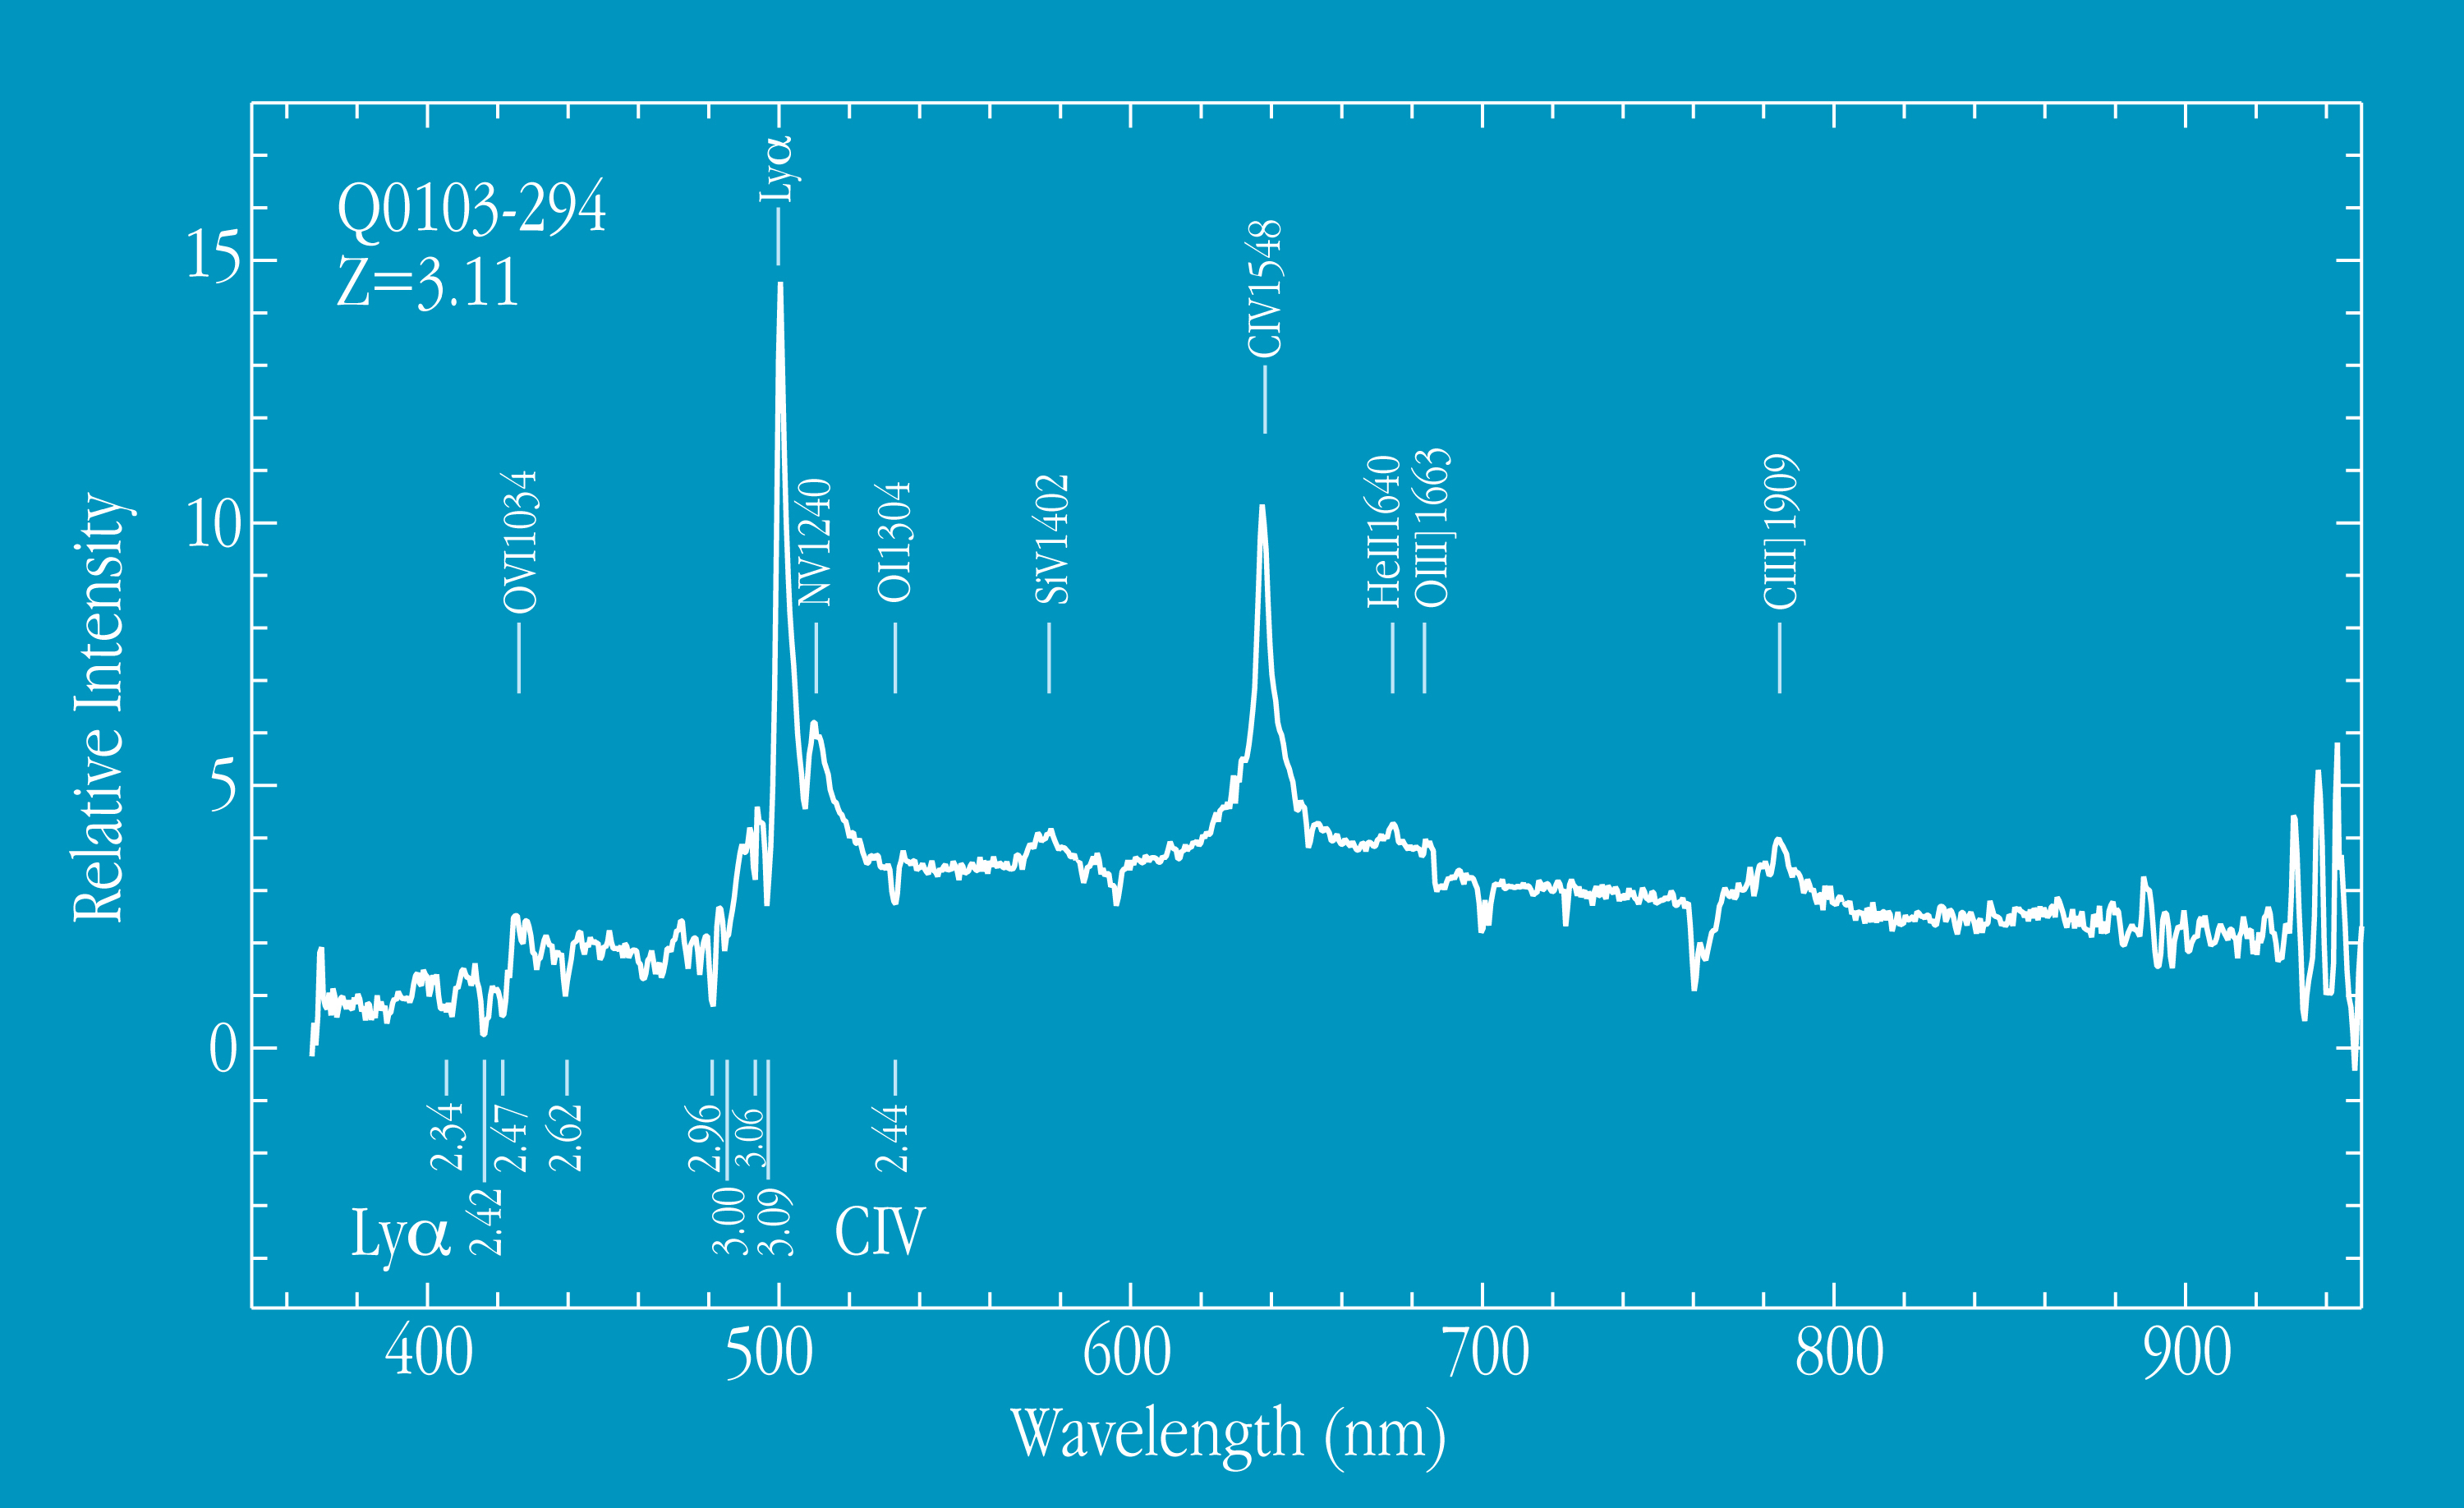

Spectrum of quasar 0103-294 at z=3.11

This chart shows a spectrum of the distant quasar Q0103-294, obtained with FORS1 at VLT UT1. The redshift z = 3.11 was deduced from the measured wavelengths of the indicated lines of multiple ionized elements, including oxygen, nitrogen, sulphur and carbon, and ionized helium. The spectrum was obtained in the long-slit spectroscopy mode of FORS1. The total exposure time was 30 minutes.

Credit: ESO